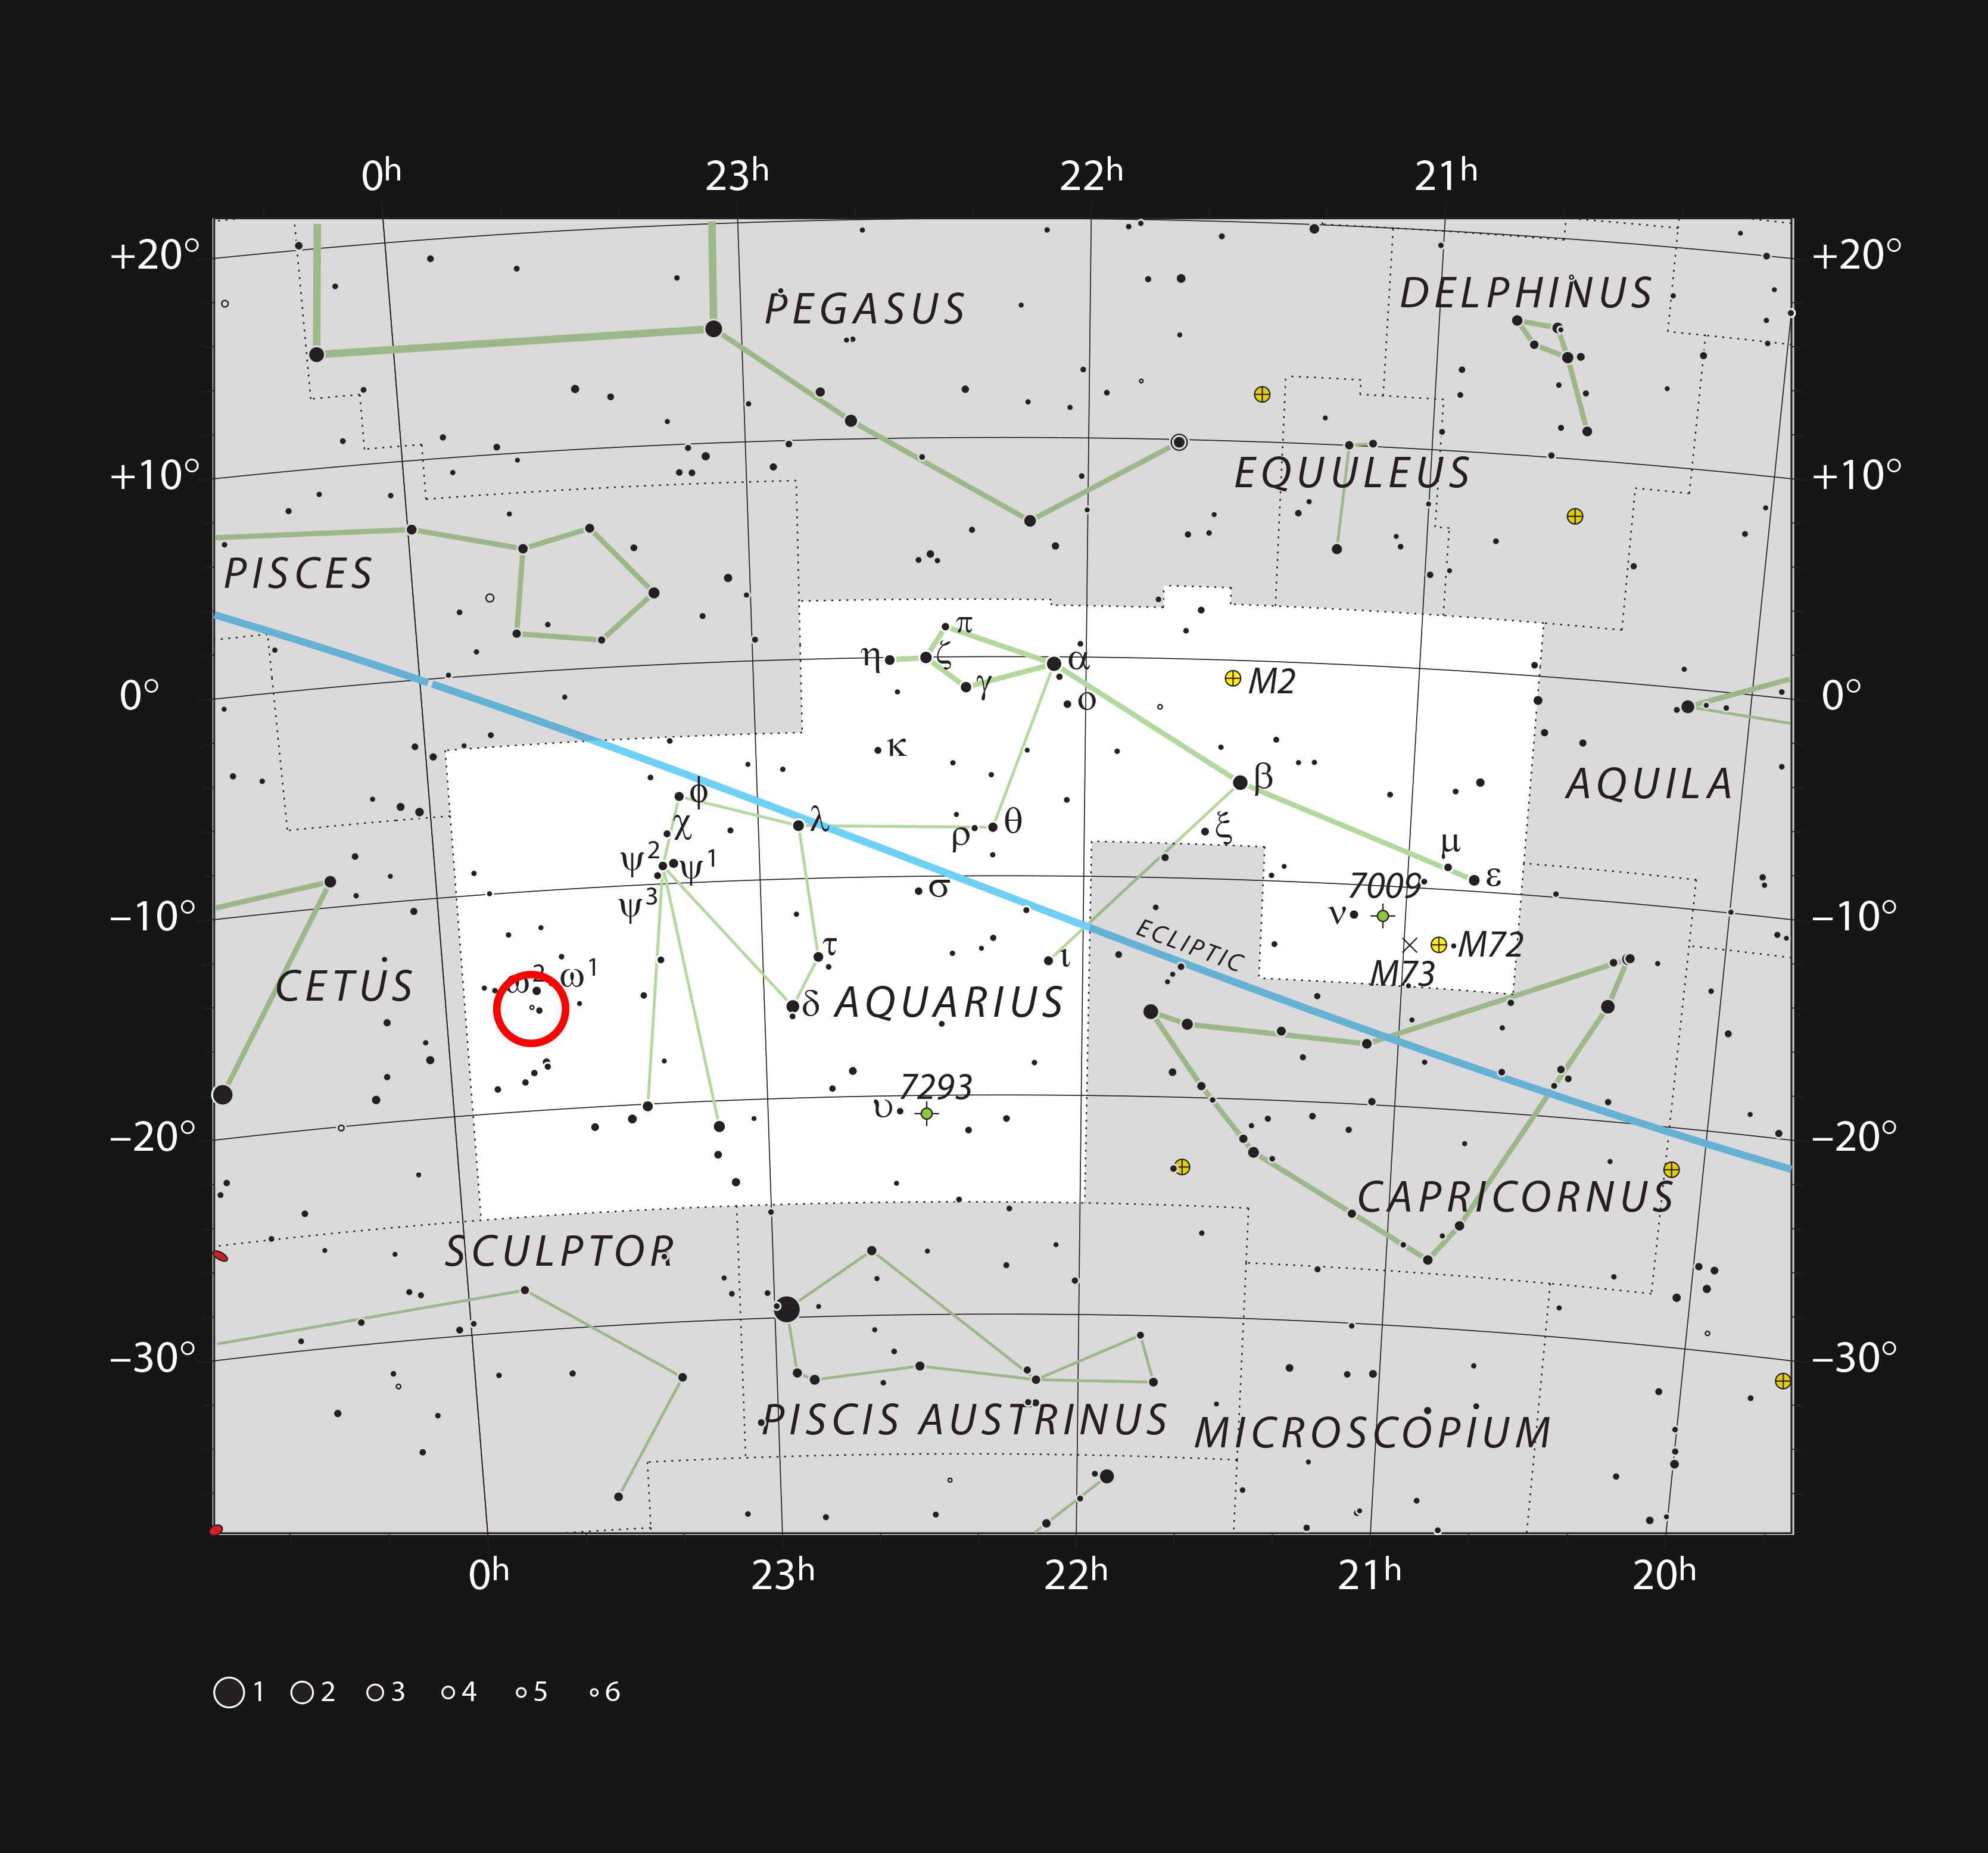

R Aquarii In the constellation Aquarius

This chart shows the location of R Aquarii in the constellation of Aquarius (The Water Bearer). The map shows most of the stars visible to the unaided eye under good conditions, and the region of sky shown in this image is indicated.

Credit: ESO, IAU and Sky & Telescope